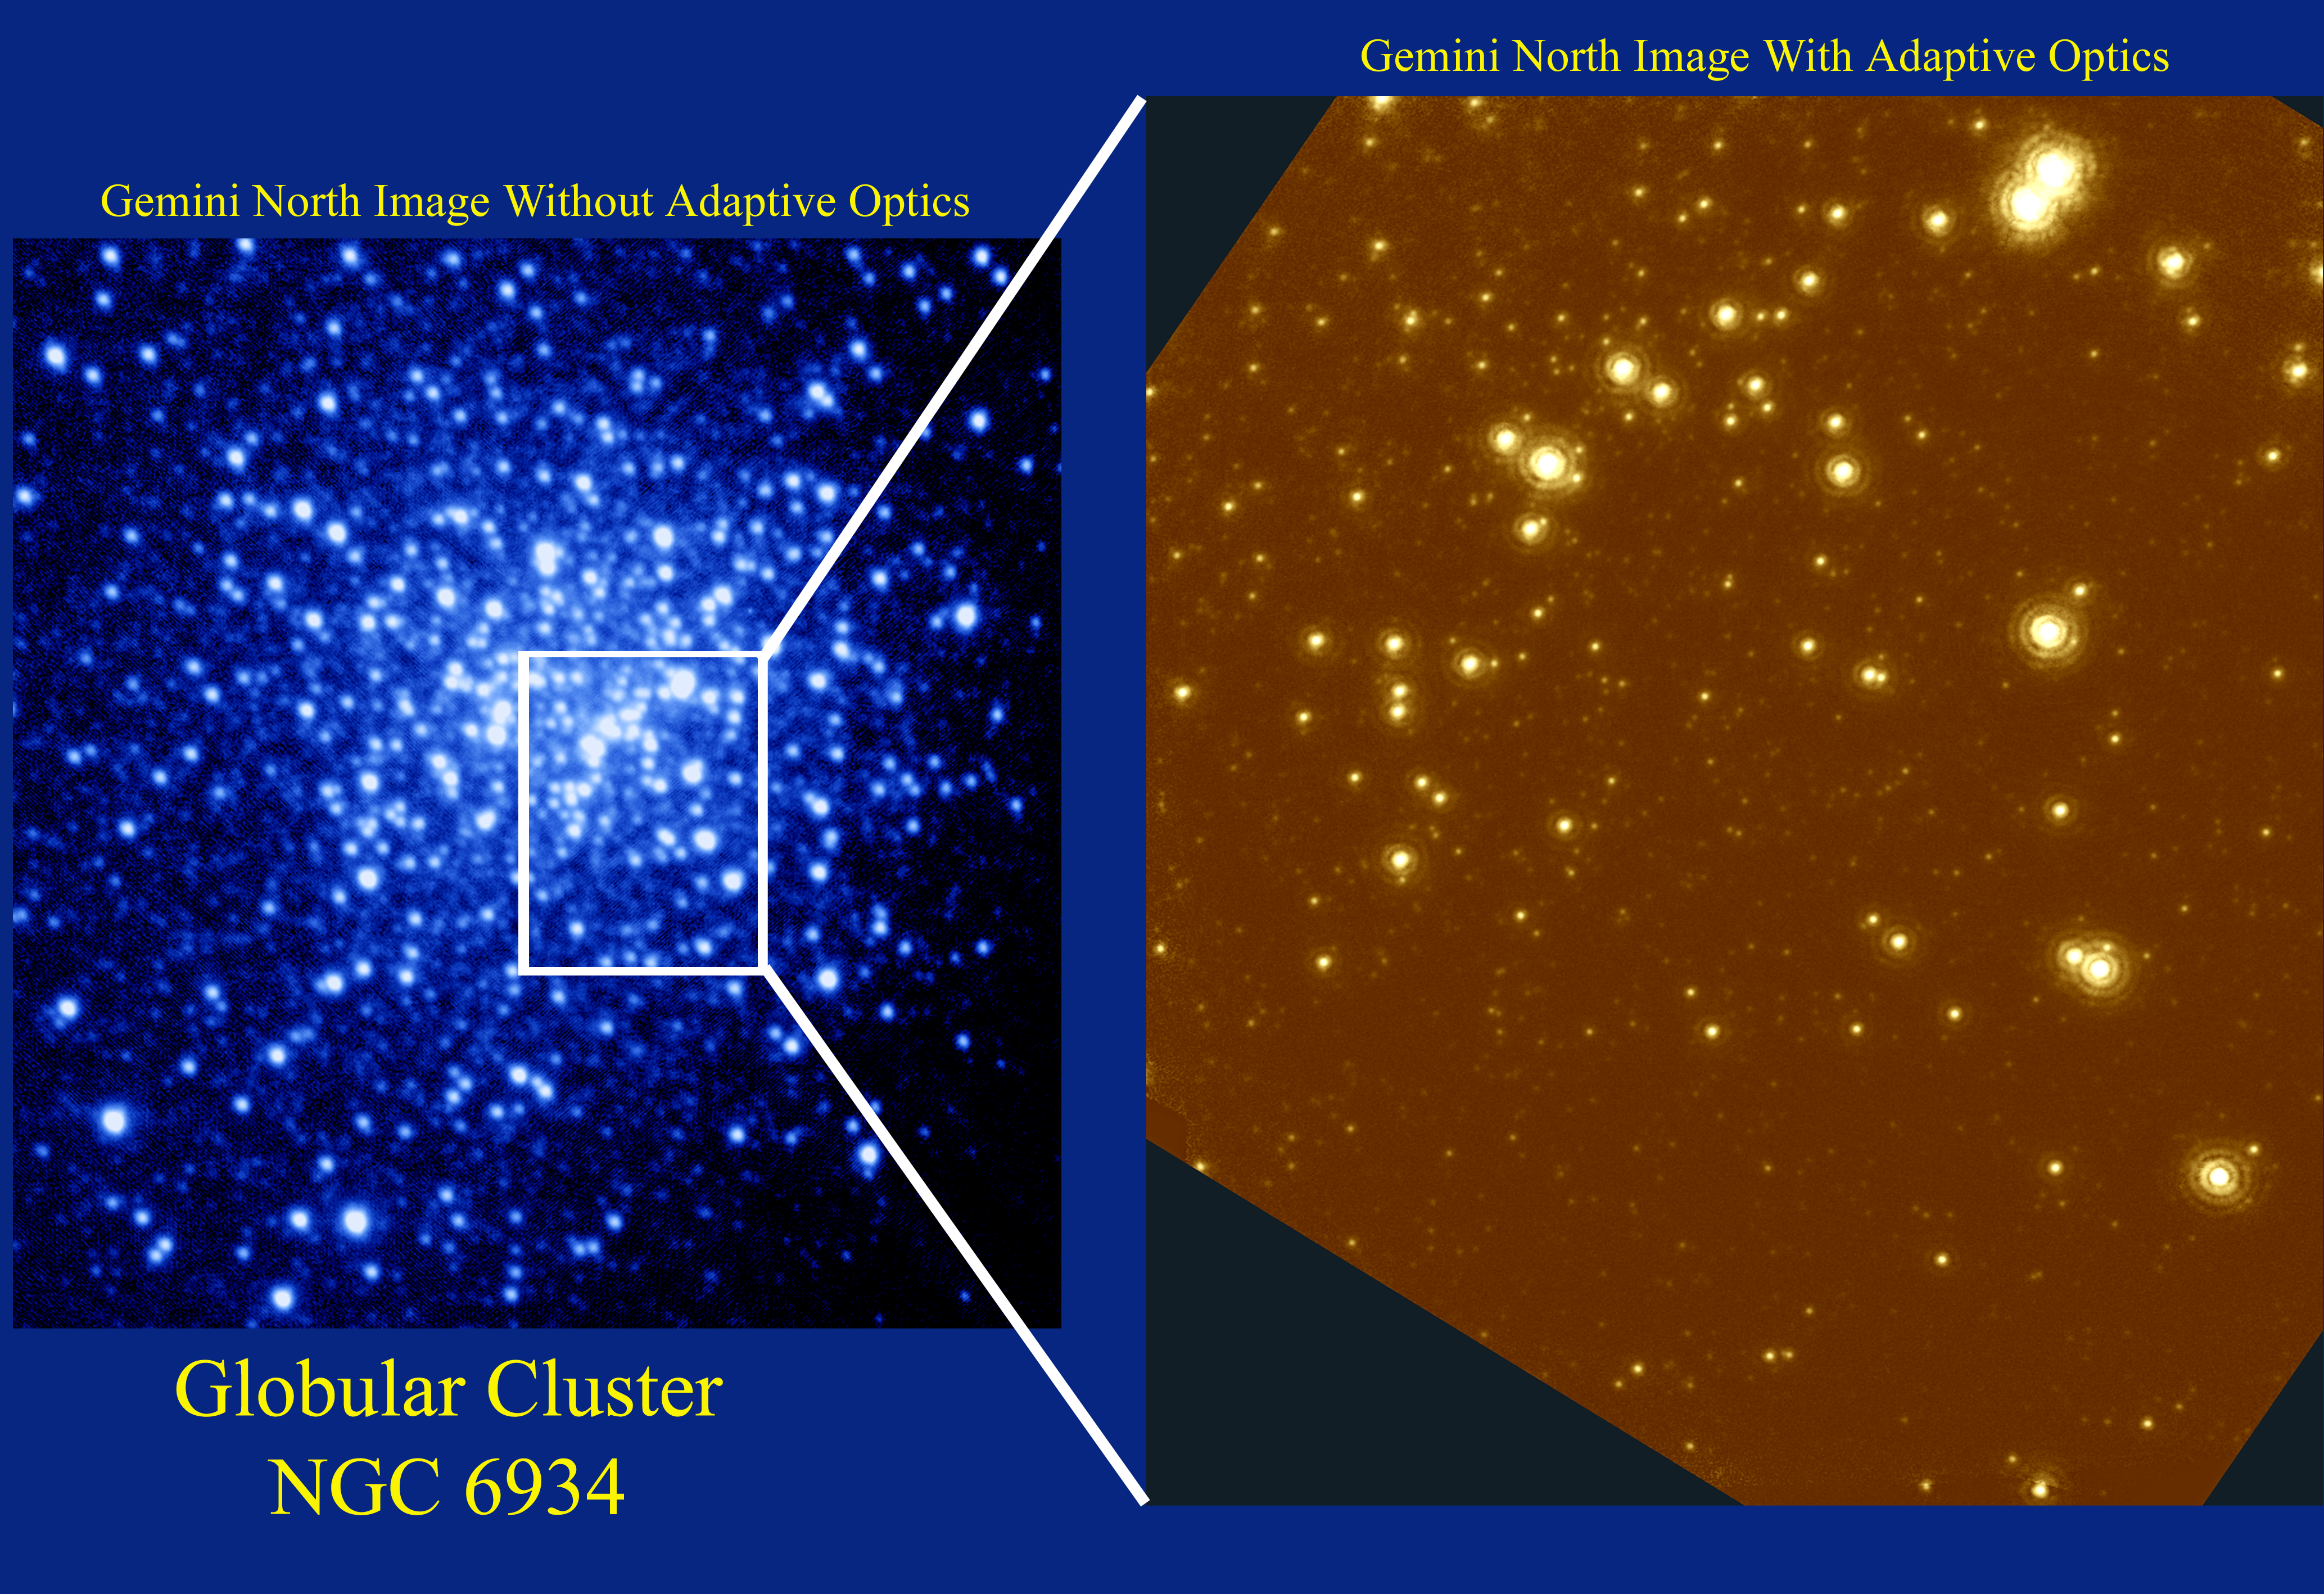

NGC 6934 optical/infrared image

This picture of the central region of NGC6934 compares the Gemini North optical image WITHOUT Adaptive Optics (resolution = 0.6 arc seconds FWHM), to the Gemini North infrared image WITH Adaptive Optics (resolution = 0.09 arc seconds FWHM). The second image approaches the theoretical limit for an 8 meter telescope. The optical image and the infrared image are available separately without the graphics added to this picture. Other examples of the quality of Gemini North can be found in this image of BD+303639, and this image of G45.45+0.06. These images are of the central region of NGC 6934, a globular cluster located 50,000 light-years from Earth. Although this star cluster is very distant, it is still well within our Galaxy, the Milky Way. Observations of globular clusters teach us how the first generation of stars in our Galaxy formed some 12 to 15 billion years ago and how they have evolved ever since. Globular clusters are extremely dense stellar environments that typically contain between one hundred thousand to one million stars. The density of these star cities presents us with a wealth of information on stars of all sizes but also presents a great challenge - how can we peer into the very heart of such a dense star cluster? Gemini, with its excellent image quality, can provide extremely sharp pictures that deblur and deblend the star images and allow observations right into the very heart of these oldest stellar environments. The optical picture on the left is sharp and clear because of the good atmospheric conditions on Mauna Kea and the excellent optical quality of the Gemini telescope. Yet NGC 6934 contains so many stars that even the thin atmosphere above Mauna Kea blurs the starlight enough that the stars overlap and can no longer be studied individually. The infrared picture on the right was made with Gemini and the University of Hawaii's Hokupa'a Adaptive Optics System. Hokupa'a, derived from the Hawaiian name for the north star, compensates for the remaining blurring of starlight by the atmosphere above Mauna Kea. The resulting picture is so sharp that individual stars can easily be seen and studied in detail even in the very heart of this globular cluster. The resolution of the image on the right is comparable to resolving the separation between two automobile headlights at 2000 miles! Adaptive Optics systems use deformable mirrors to correct for the effects of atmospheric distortions to starlight, resulting in significantly sharper images. Adaptive Optics will allow Gemini to at times produce sharper images than is possible with the Hubble Space Telescope. The United States National Science Foundation has provided significant financial support to the University of Hawai'i Adaptive Optics Program to obtain these images. For further information about the Gemini Observatory, please visit the Gemini WWW site. Photo Credit: Gemini Observatory, US National Science Foundation, and the University of Hawaii Institute for Astronomy.

Credit: International Gemini Observatory, US National Science Foundation, and the University of Hawaii Institute for Astronomy.